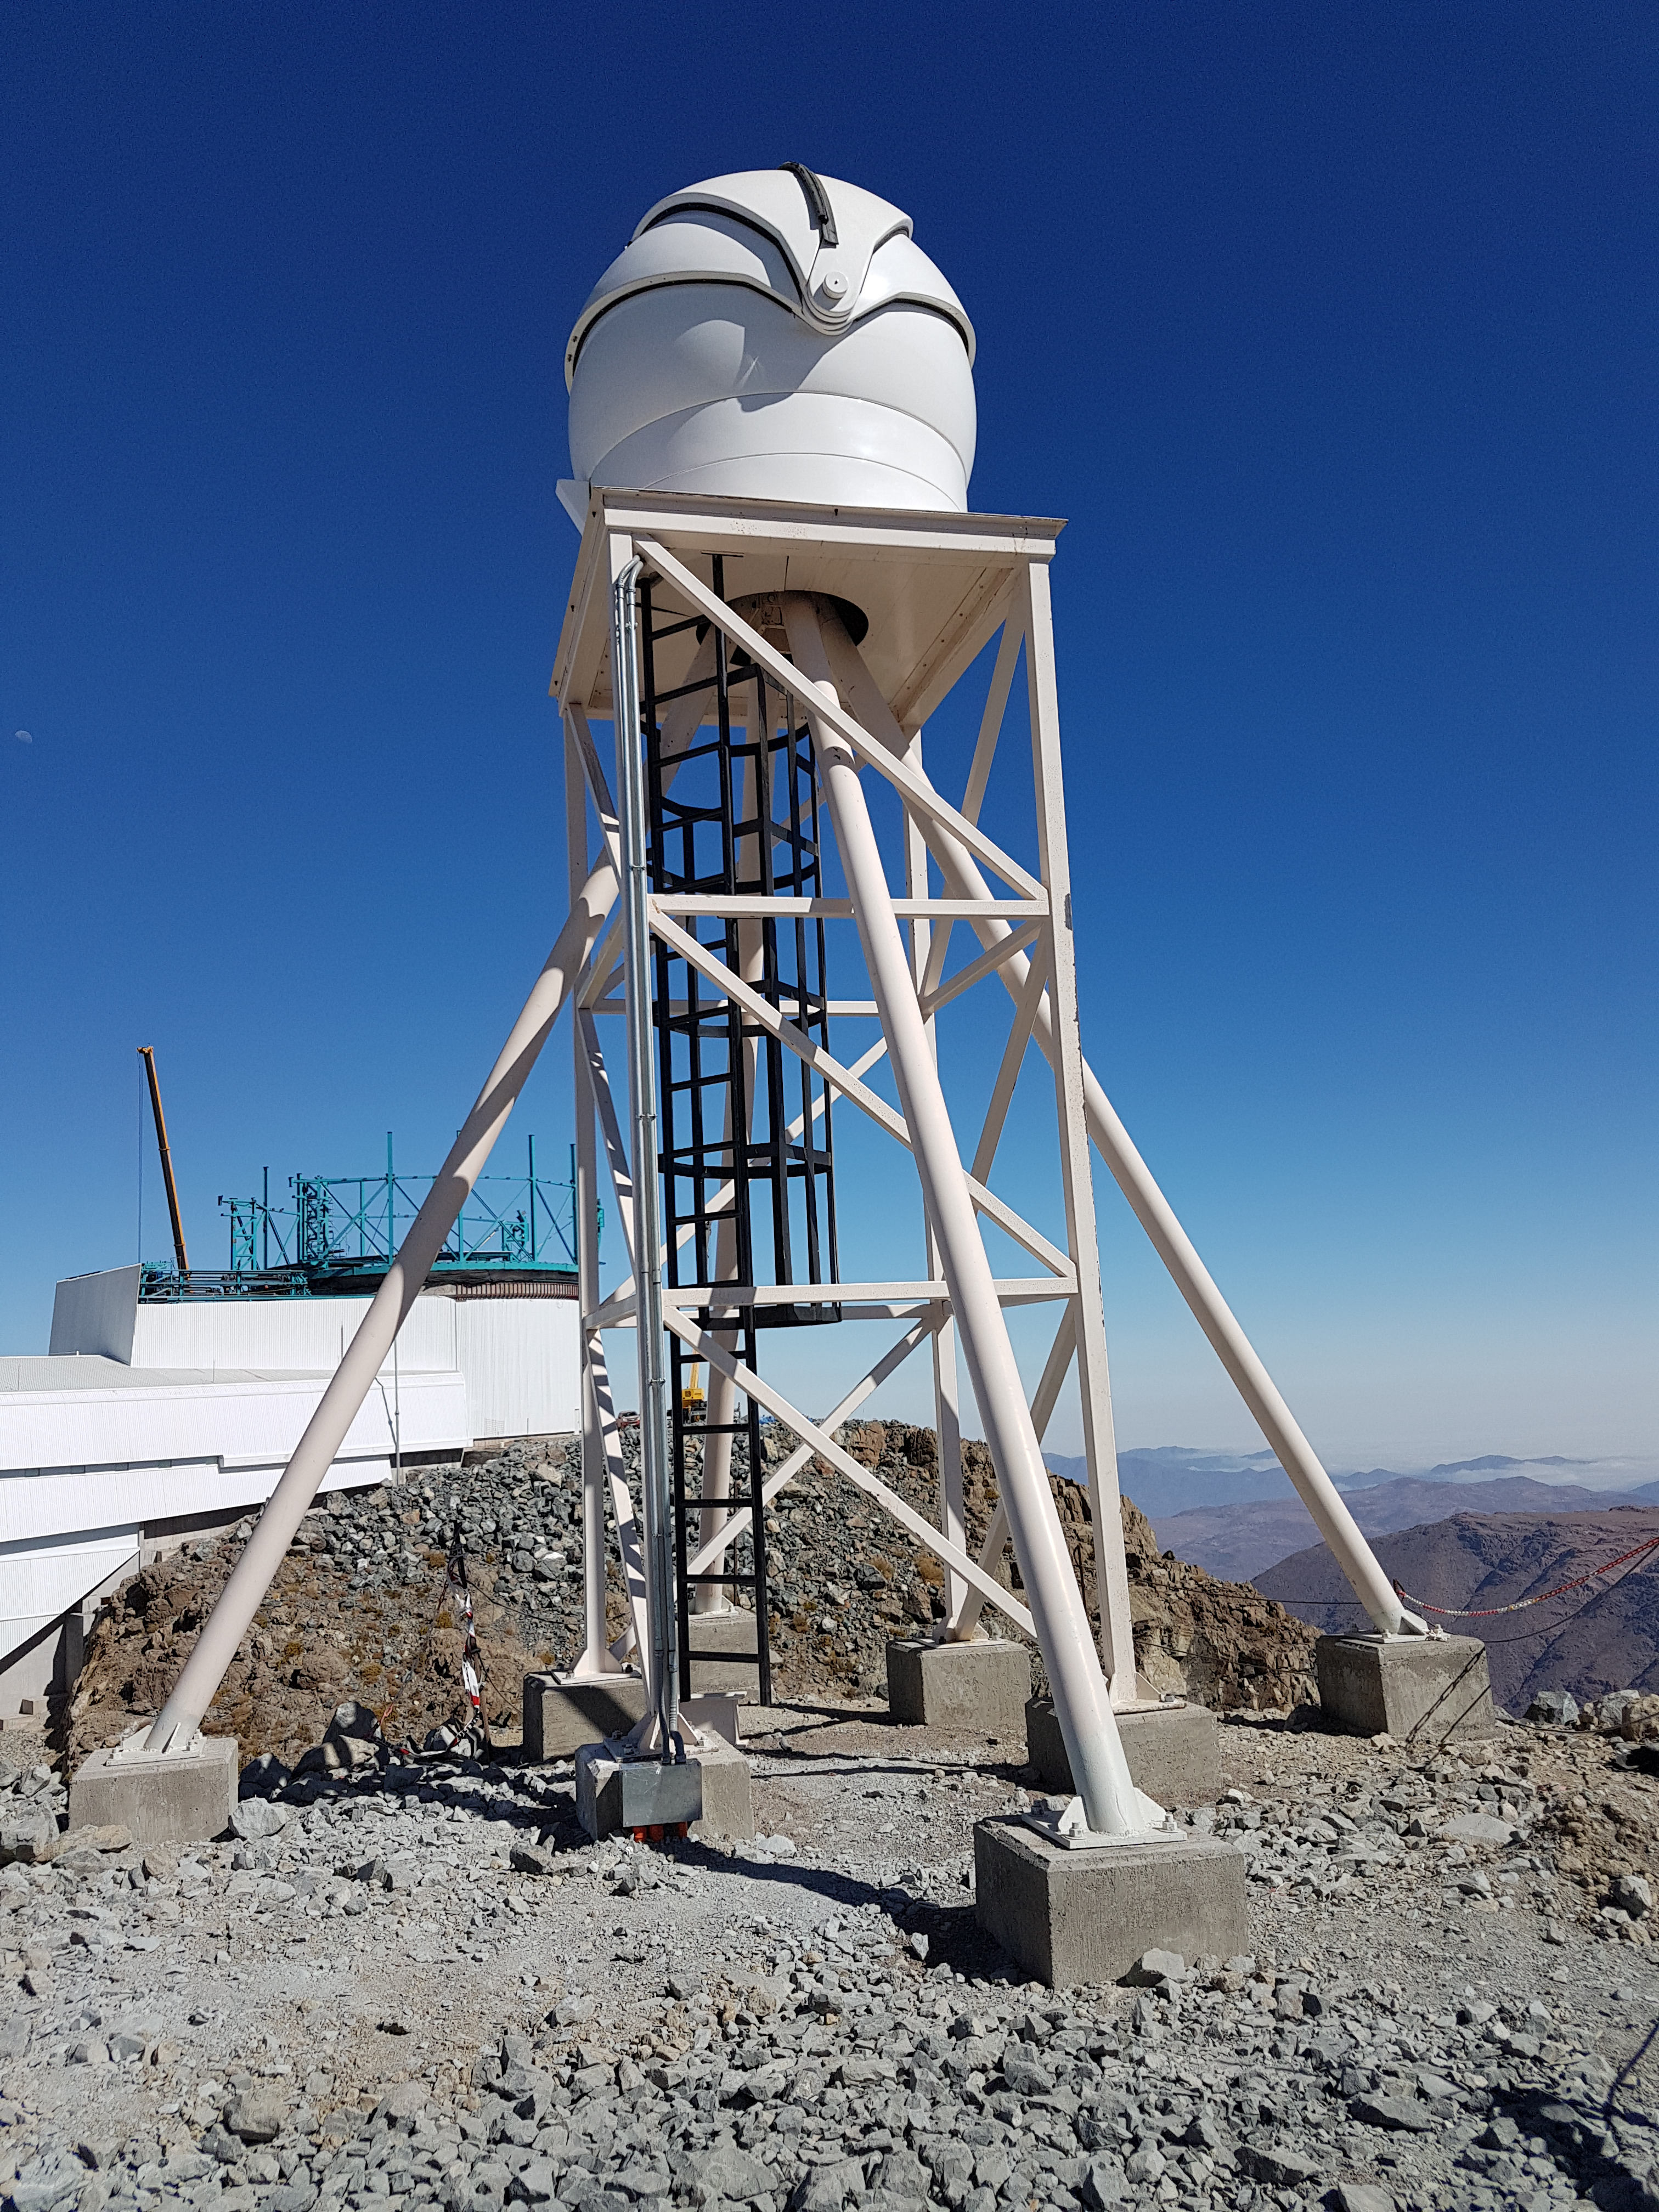

Summit Update. Besalco guarantee period

Summit site construction site status in April, 2018. General Contractor Besalco is completing punch list items.

Credit: Rubin Observatory/NSF/AURA